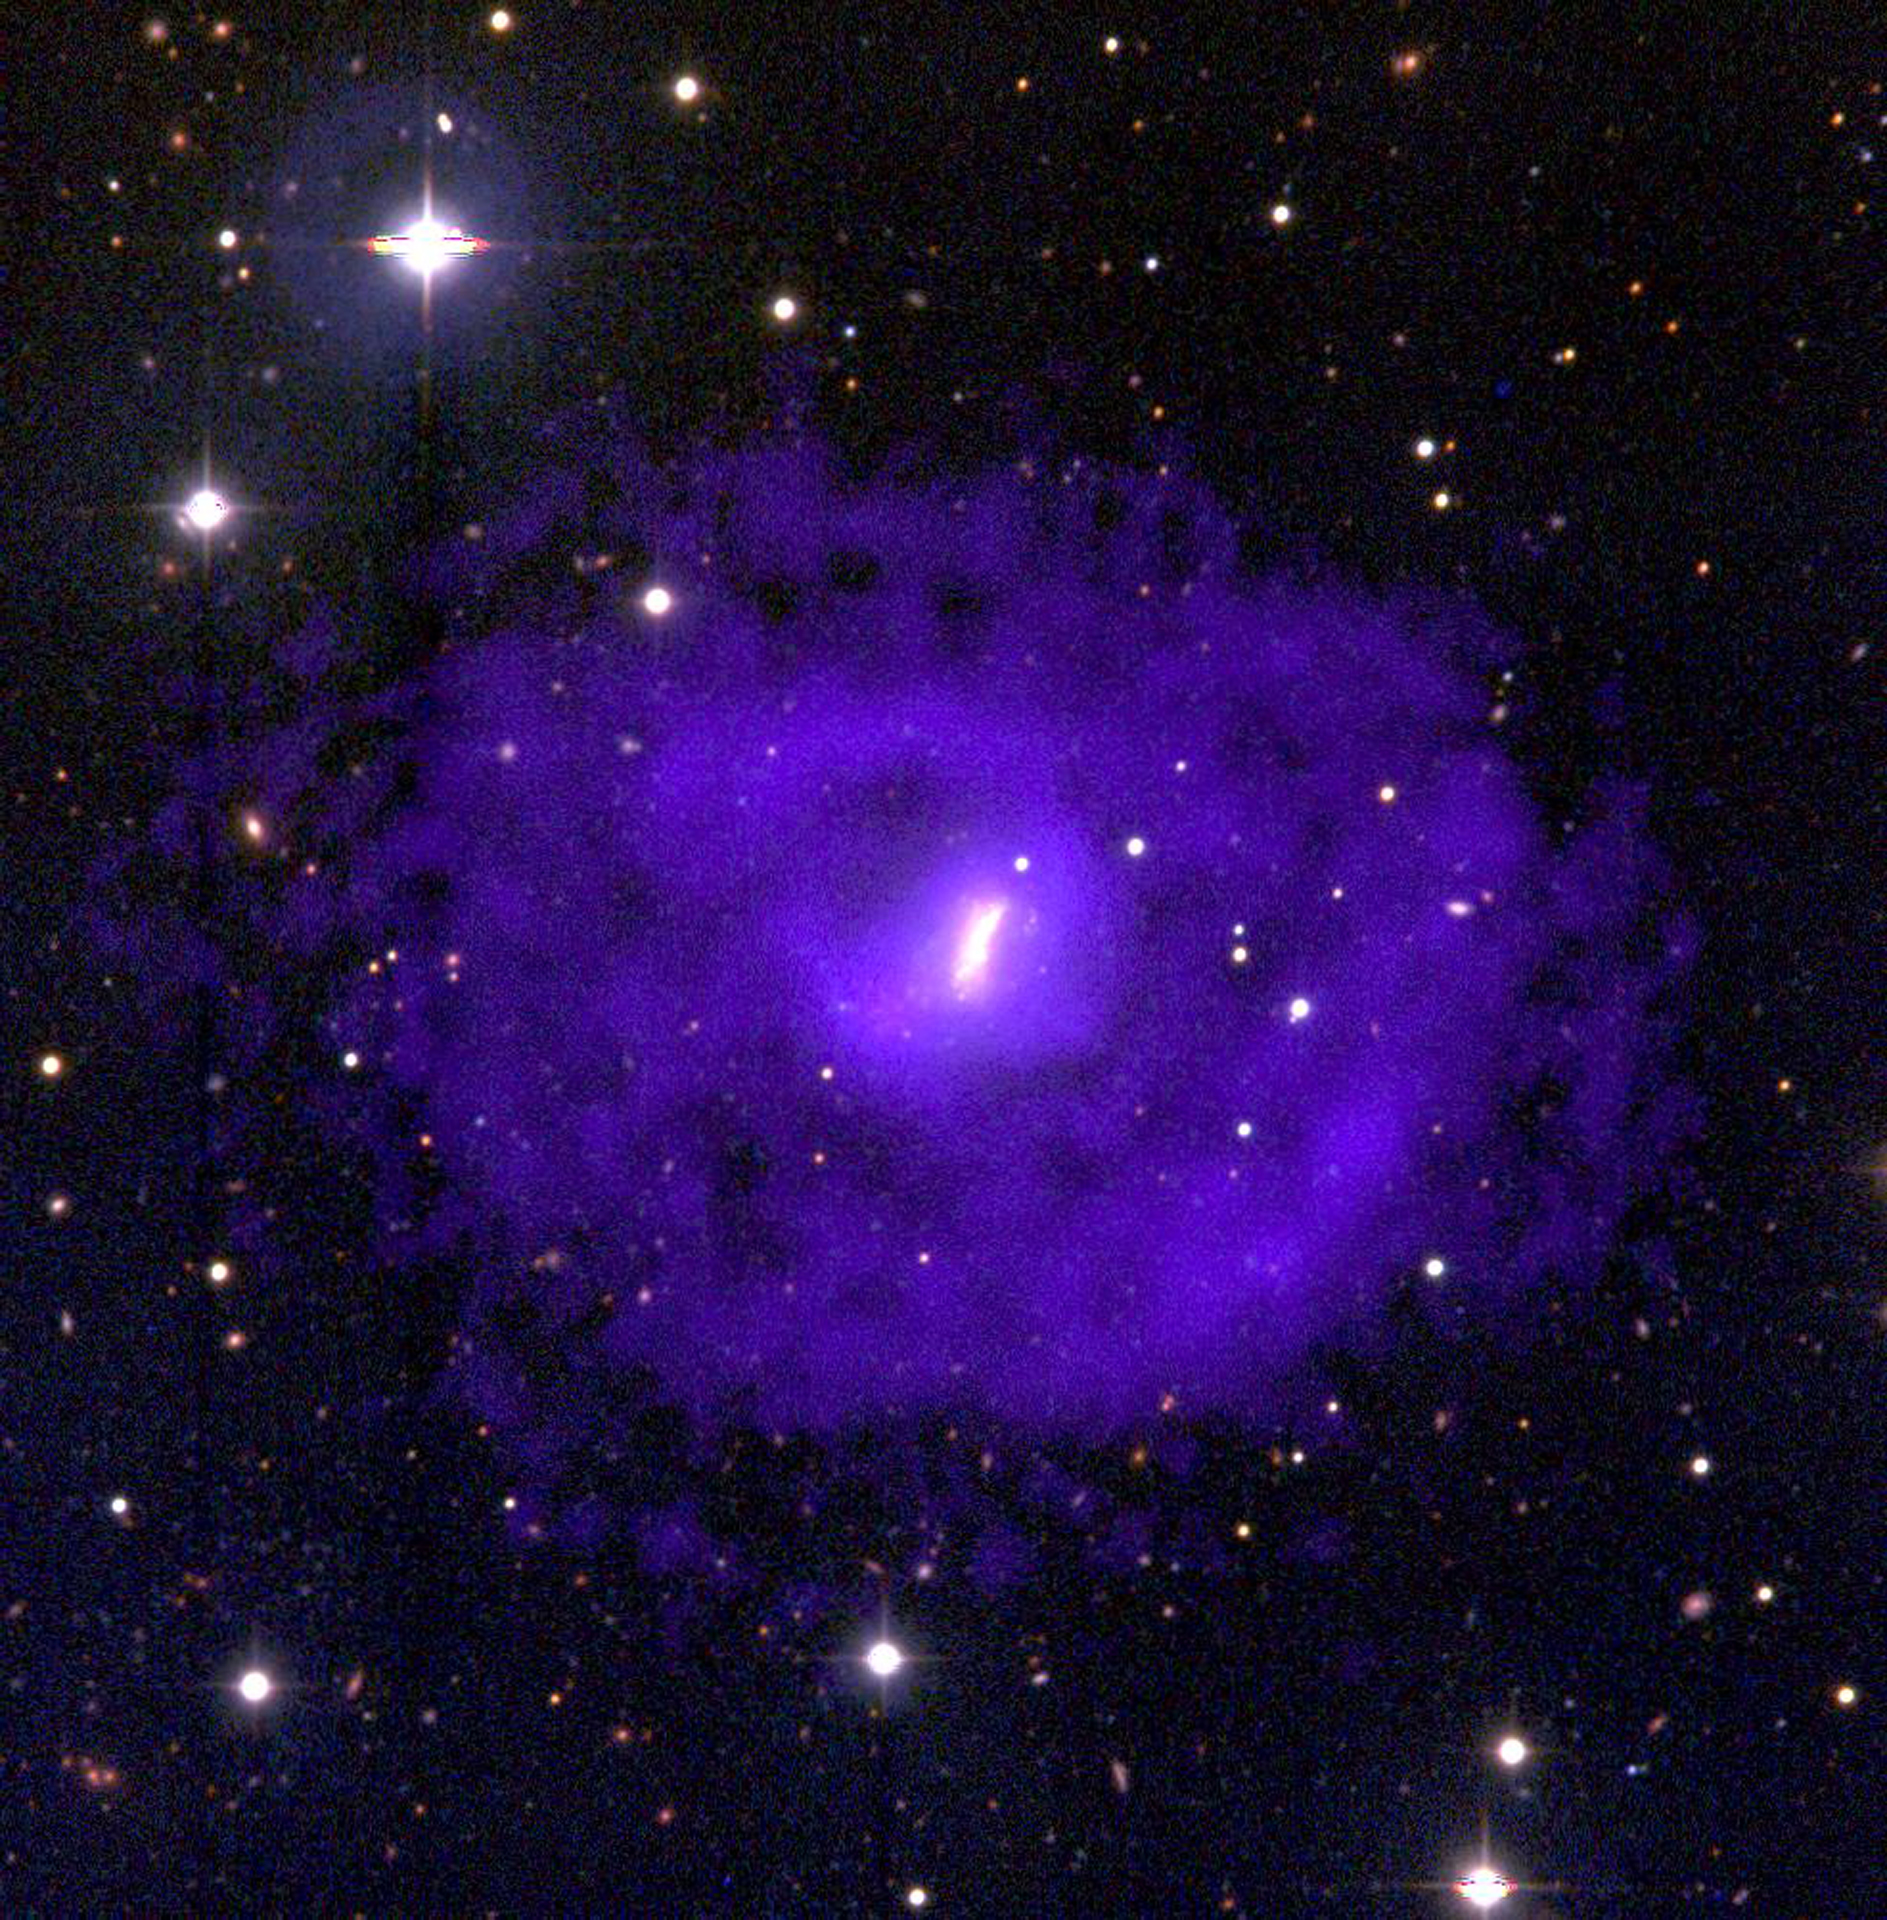

VLA Reveals Large Hydrogen Disk in UGC 5288

Dwarf galaxy UGC 5288 is 16 million light-years from Earth (seen here in pink). The Very Large Array (VLA) found that it is surrounded by a huge disk of hydrogen gas (purple) that has not been involved in the galaxy's star-formation processes and may be primordial material left over from the galaxy's formation.

Credit: B. Saxton from data provided by Van Zee, NOAO, NRAO/AUI/NSF